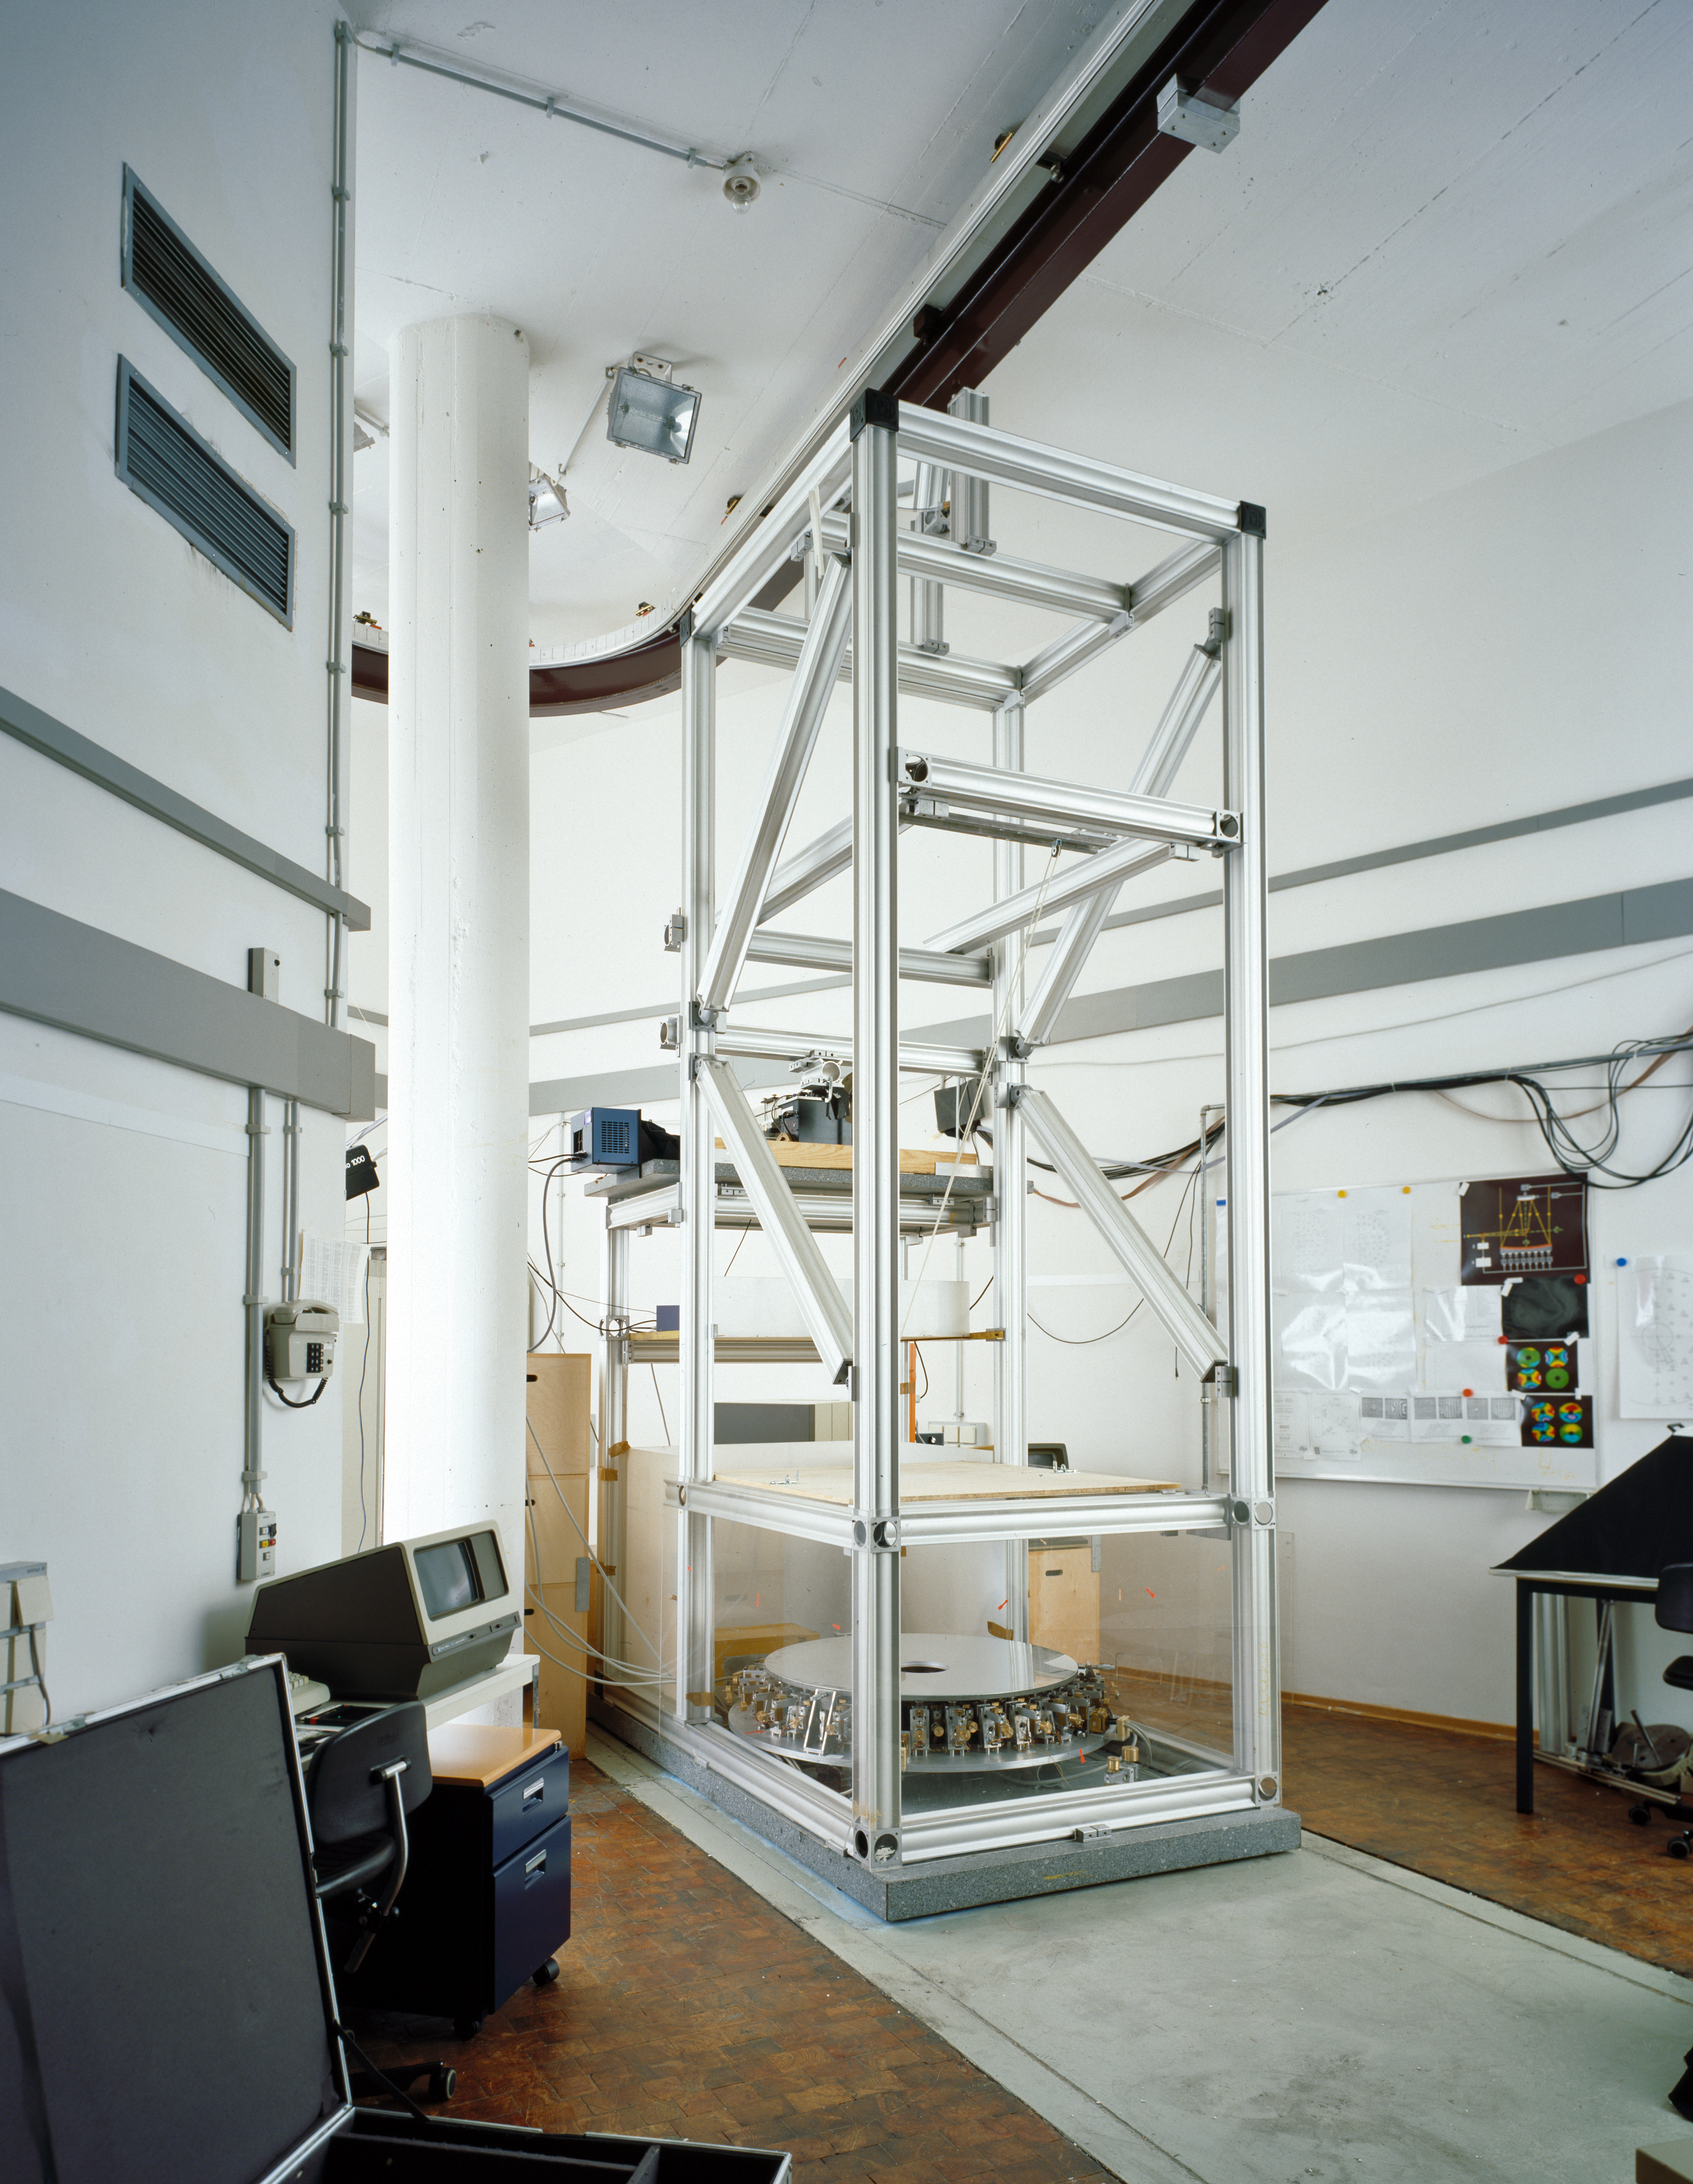

The 1-metre active mirror experiment

Testing the principle of adaptive optics by means of a thin flexible mirror. This set-up was located in ESO's Optical Laboratory. Photo 1987.

Credit: ESO/H.H.Heyer